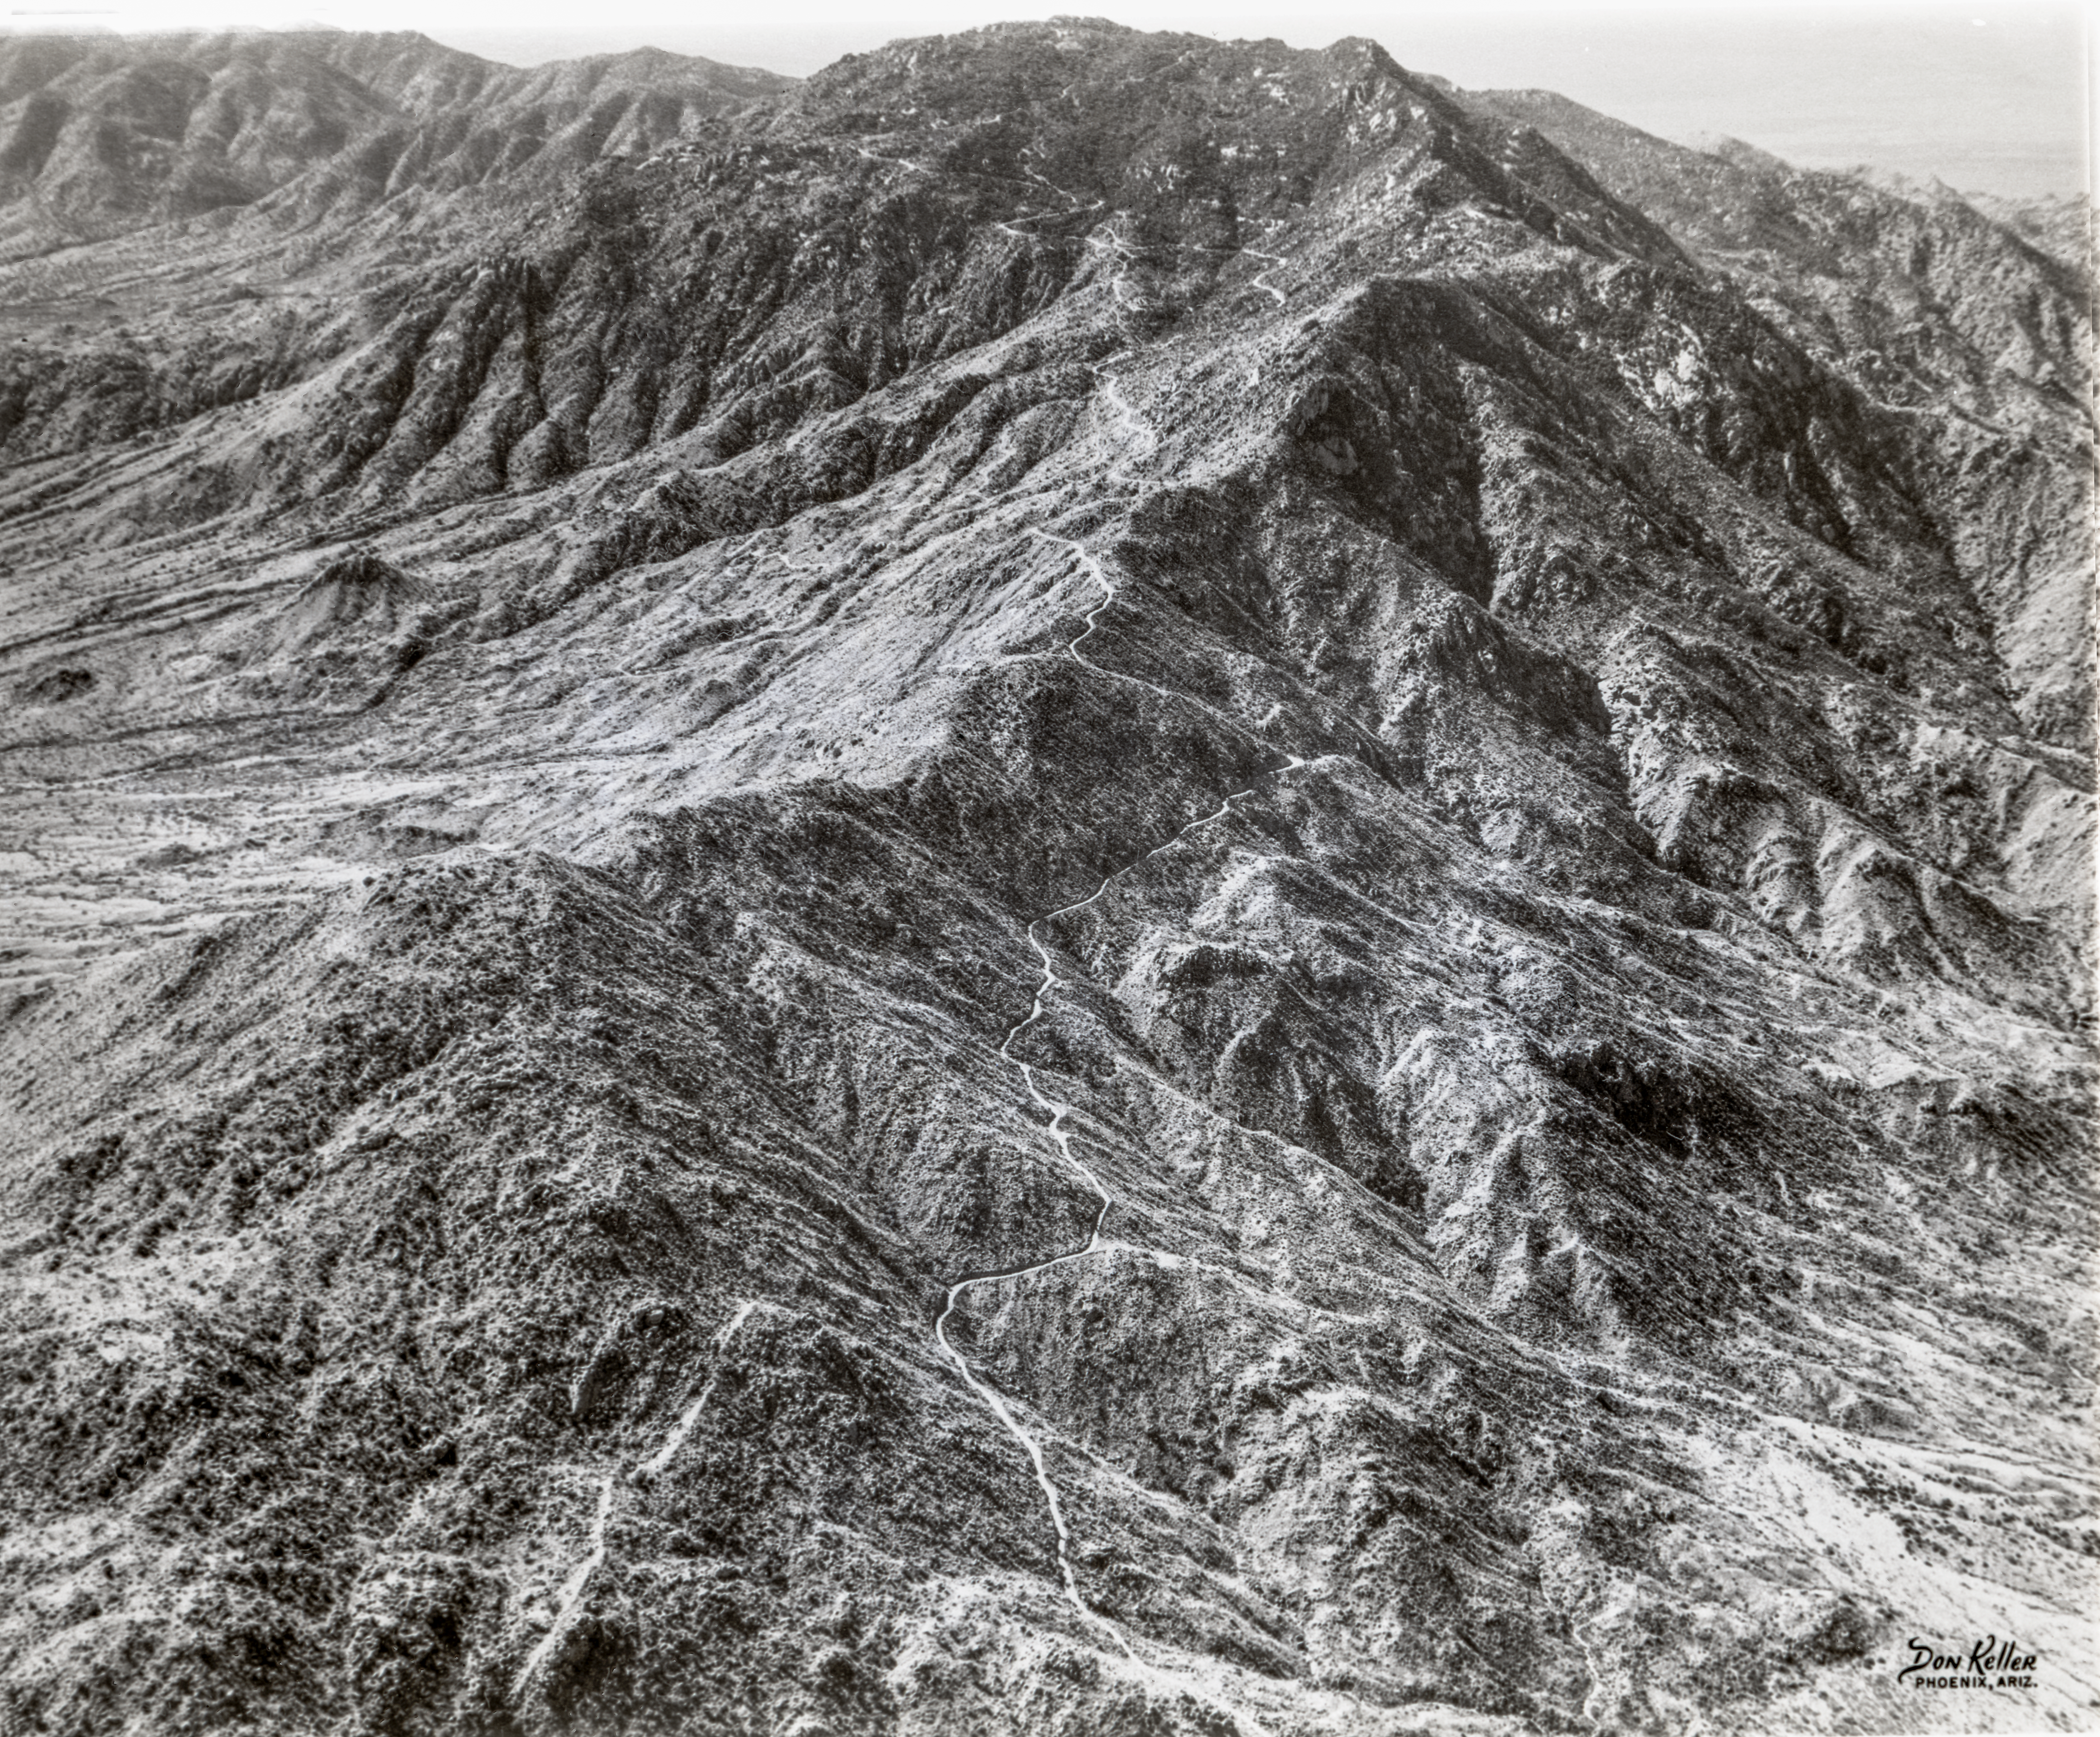

Kitt Peak Mountain Road during Construction

This image is stored at NOIRLab Headquarters in Tucson, Arizona. For the original negative of this image, see KPNO Negatives envelope 301. It was captured around 1958 and shows an aerial view of the first Kitt Peak mountain road during construction. The photo was taken by Don Keller (Phoenix, AZ).

This image is part of NSF NOIRLab’s historical archives.

Credit: KPNO/NOIRLab/NSF/AURA/D. Keller